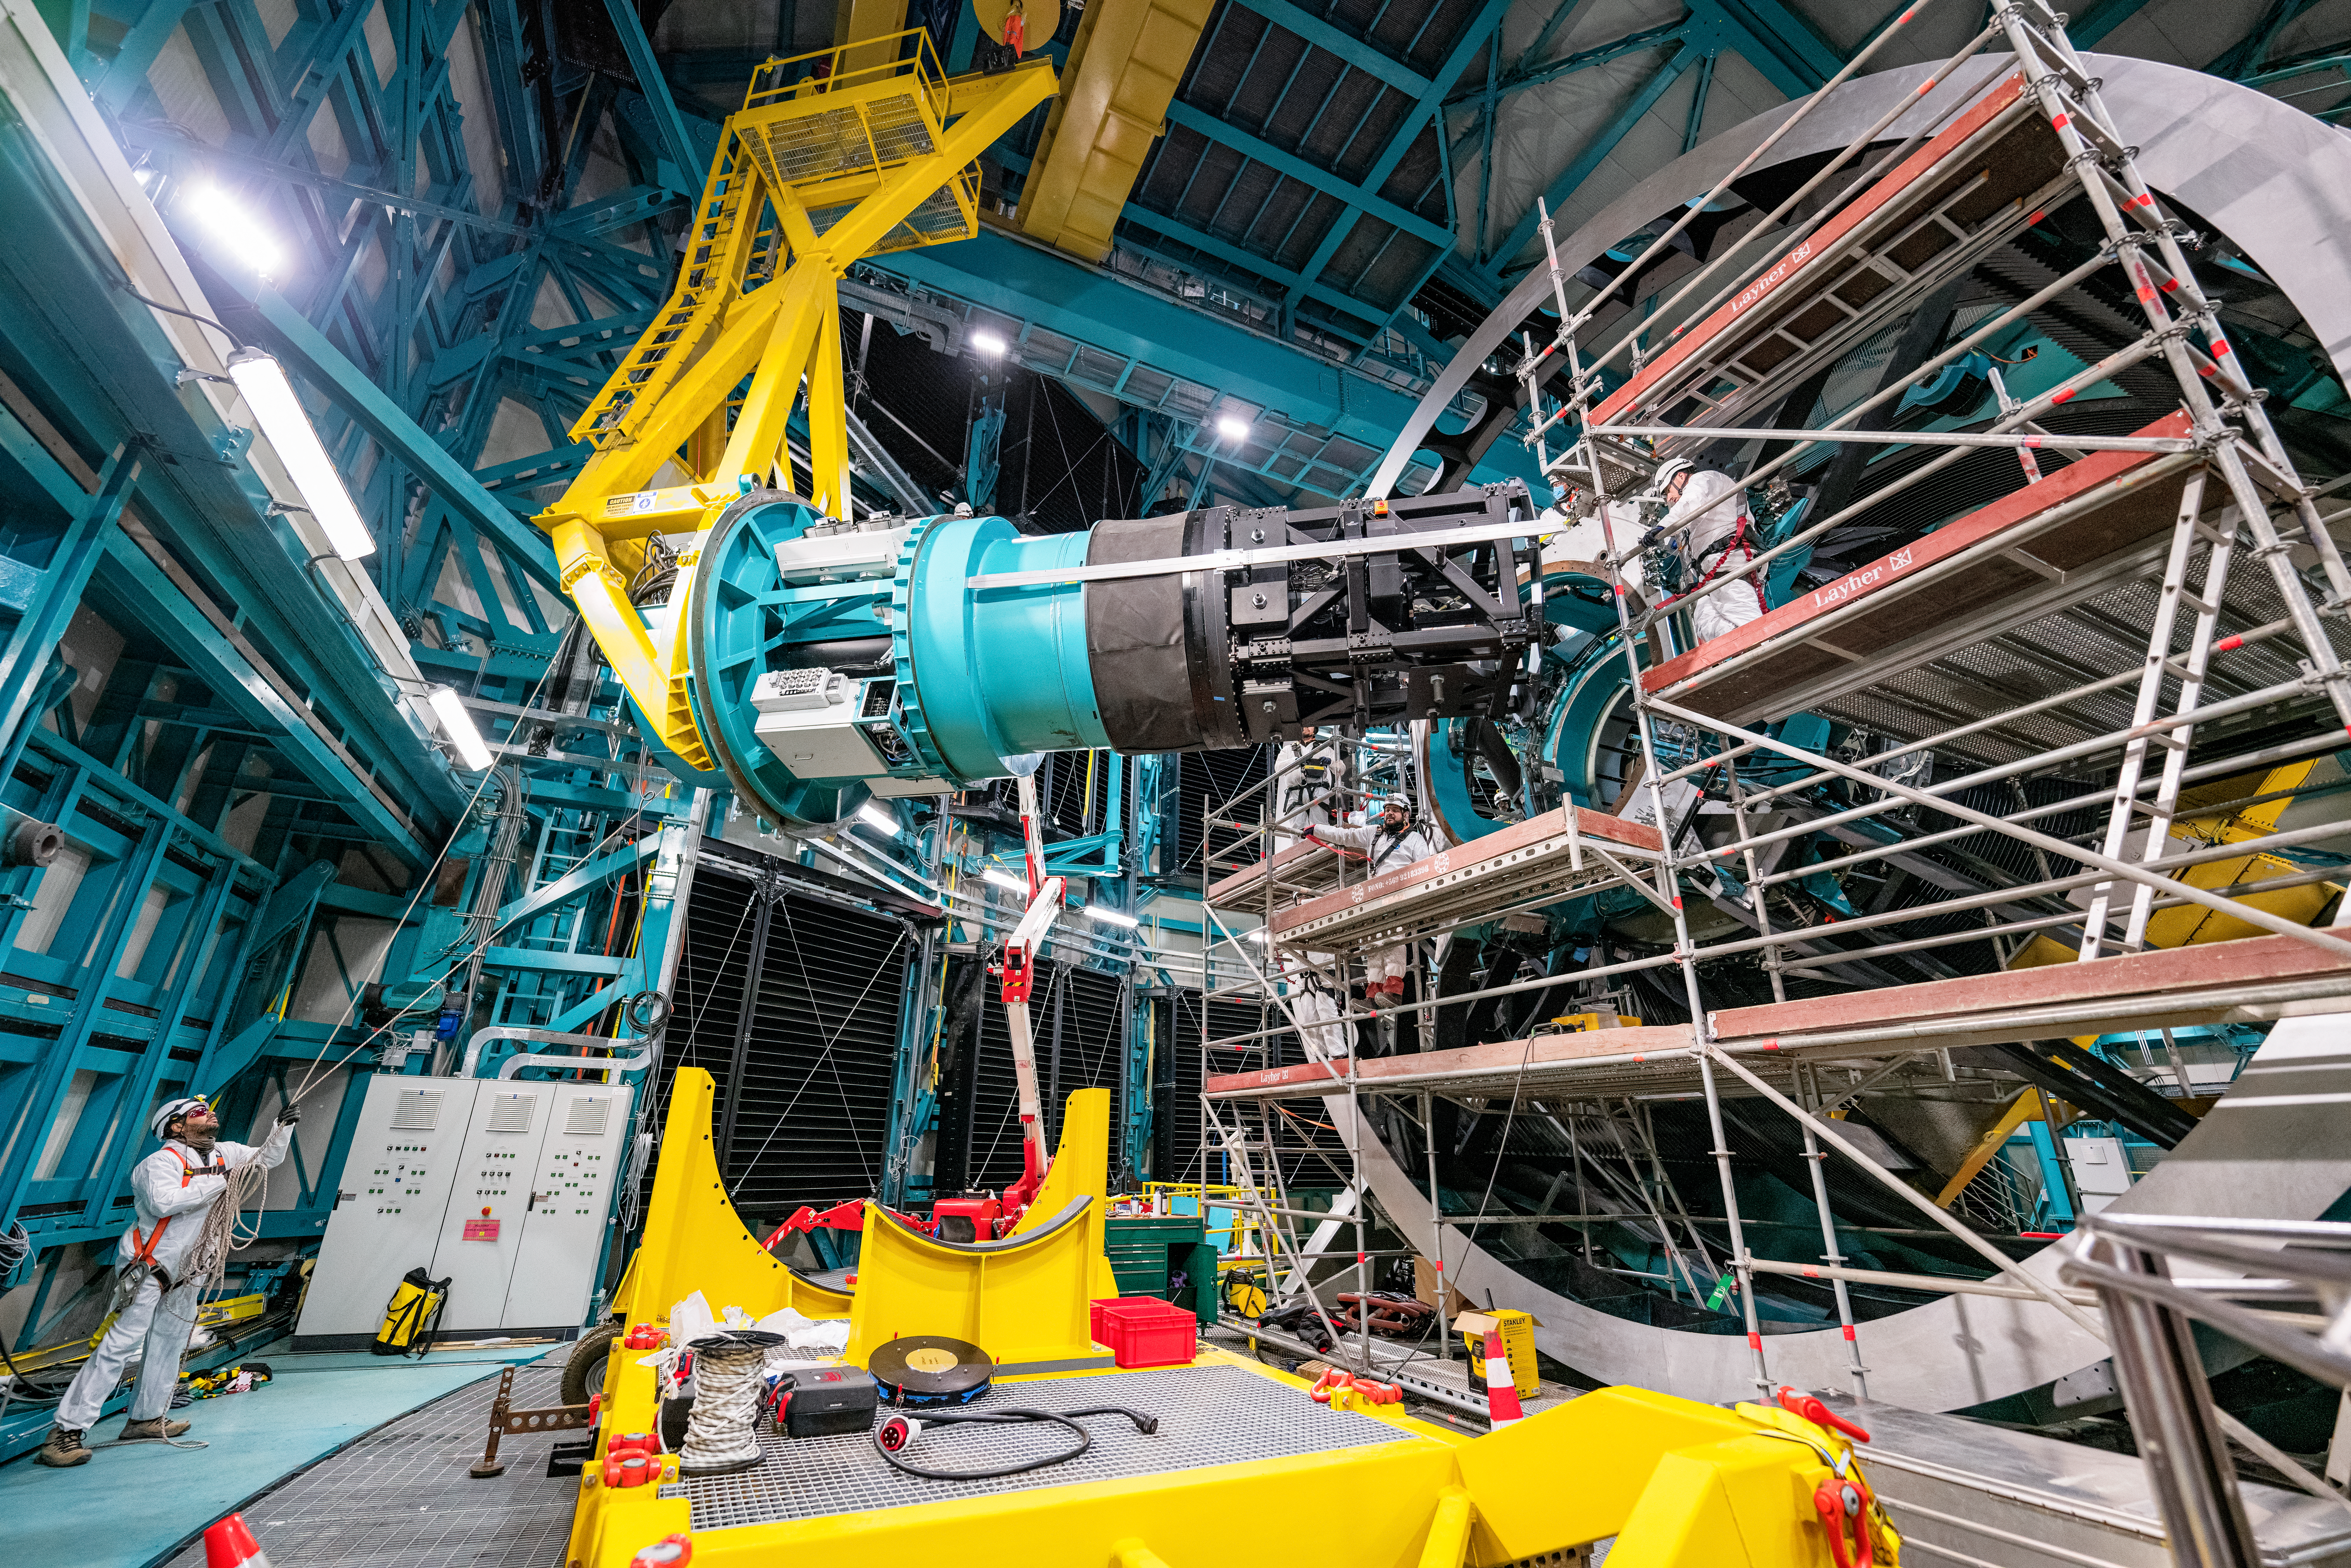

Rubin ComCam Install

Comcam Friday 23

Credit: Rubin Observatory/NSF/AURA/H. Stockebrand